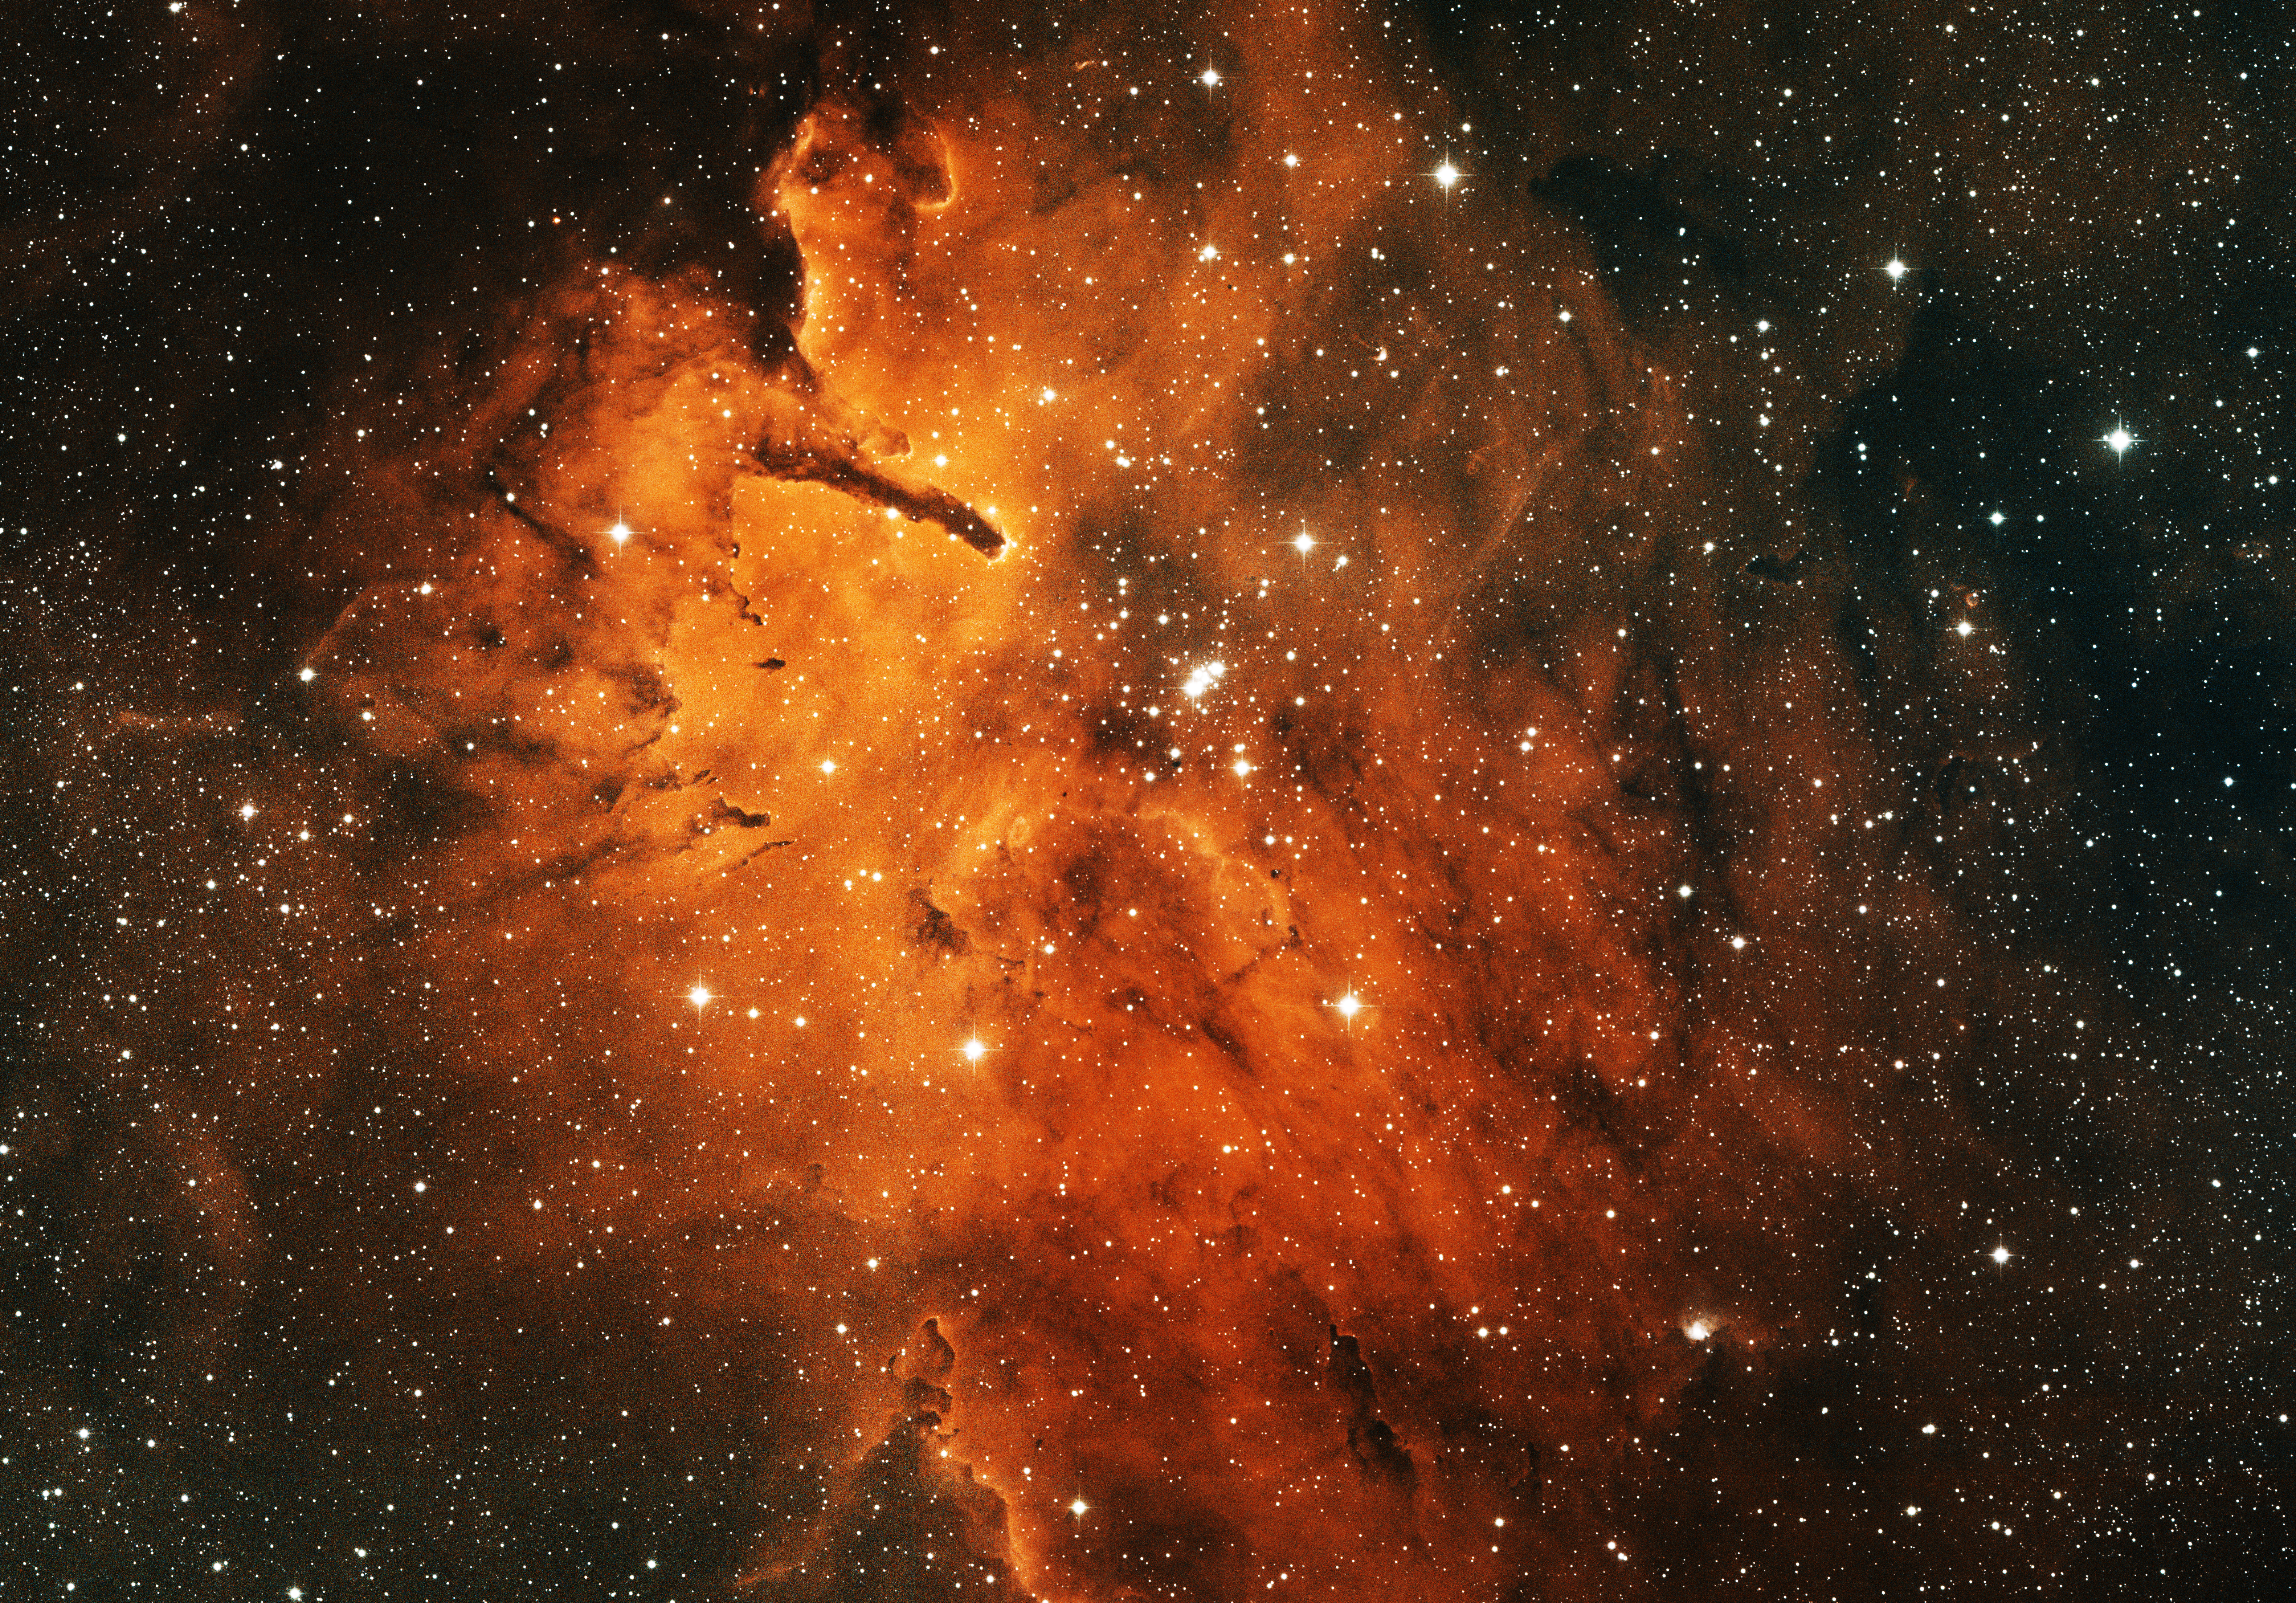

NGC 6820/3, Emission Nebula/Open Cluster

This image was obtained with the wide-field view of the Mosaic camera on the KPNO 0.9m-meter telescope at Kitt Peak National Observatory. NGC 6820 is a diffuse emission nebula that surrounds the open cluster of stars NGC 6823 (at the center of the image). The intense light from the hot, massive stars in the cluster is blowing away the gas in the nebula, causing the distinctive "pillar" shapes on the left side of the image. The image was generated with observations in Hydrogen alpha (red), Oxygen [OIII] (green) and Sulfur [SII] (blue) filters. In this image, North is up, East is to the left.

Credit: T.A. Rector (University of Alaska Anchorage)